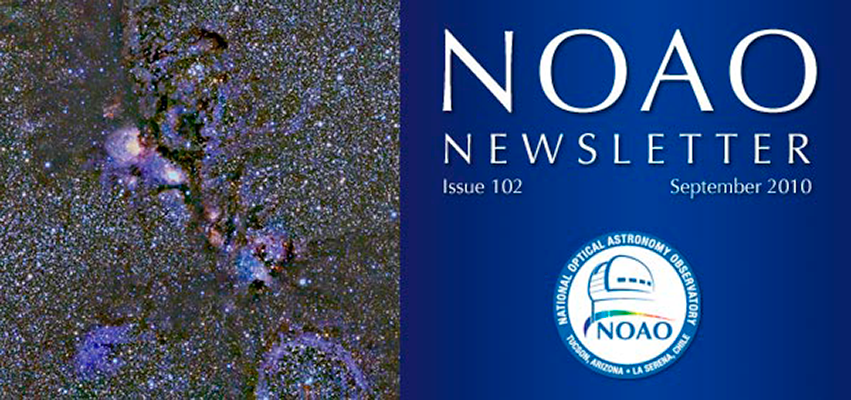

September NOAO Newsletter on line and ready to download

This image of NGC 6334 was produced with the NOAO Extremely Wide-Field Infra-Red Mosaic camera (NEWFIRM) during commissioning on the Blanco 4-meter telescope at CTIO. See the Newsletter cover image for more details. Please note that with Newsletter 102 NOAO and NSO have begun separate publications. NSO will shortly offer its own publication.

Credit: NOIRLab